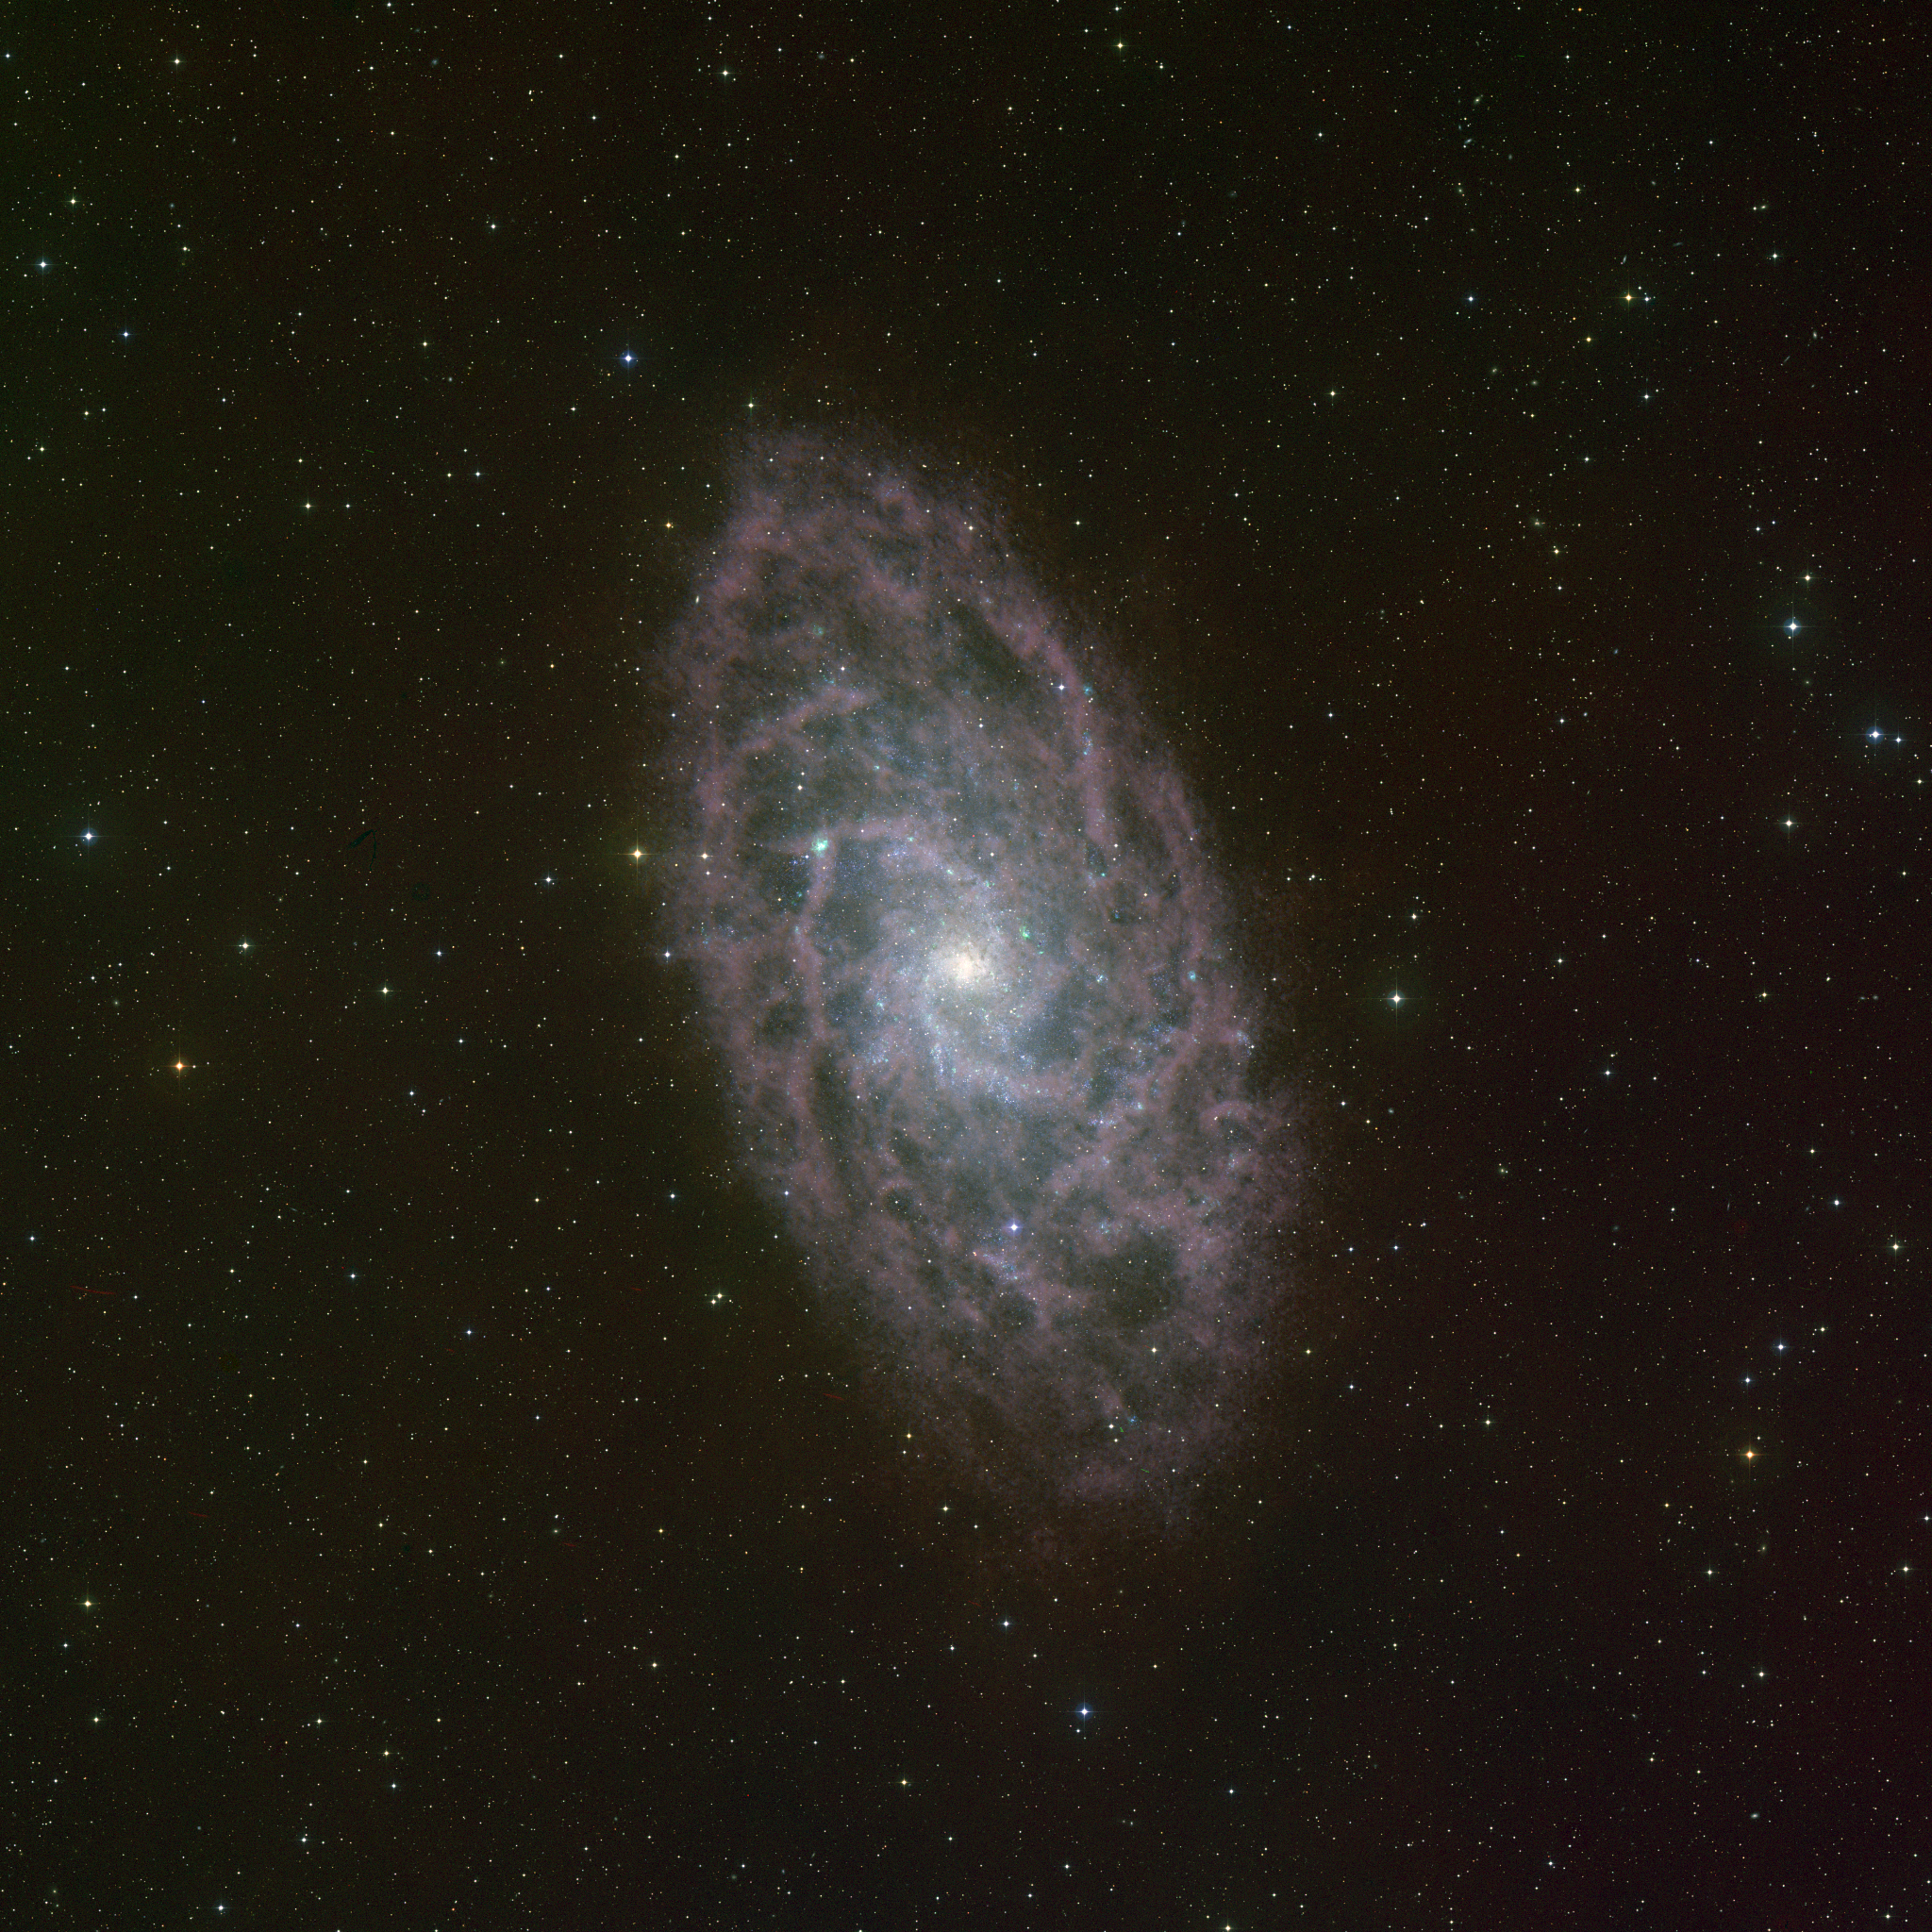

Radio Telescope Reveal the Cold Hydrogen Gas in M33

In this combined optical and radio image, the faint galaxy in the constellation Triangulum looks like lace hanging in the sky. Also known as M33, the Triangulum Galaxy is part of the Local Group of galaxies, which includes the Andromeda Galaxy and our galaxy, the Milky Way. M33 is over thirty thousand light years across, and more than two million light years away. The optical data in this image (white) show the many stars within the galaxy as well as reddish star forming regions that are filled with hot Hydrogen gas. The radio data (colored pink) from the Very Large Array (VLA) reveal the cool Hydrogen gas within the galaxy, gas which cannot be seen with an optical telescope. Combined together, the radio and optical give a more comprehensive view of star formation in this galaxy.

Credit: B. Saxton, NRAO/AUI/NSF using data provided by T. Rector, NOAO/AURA/NSF